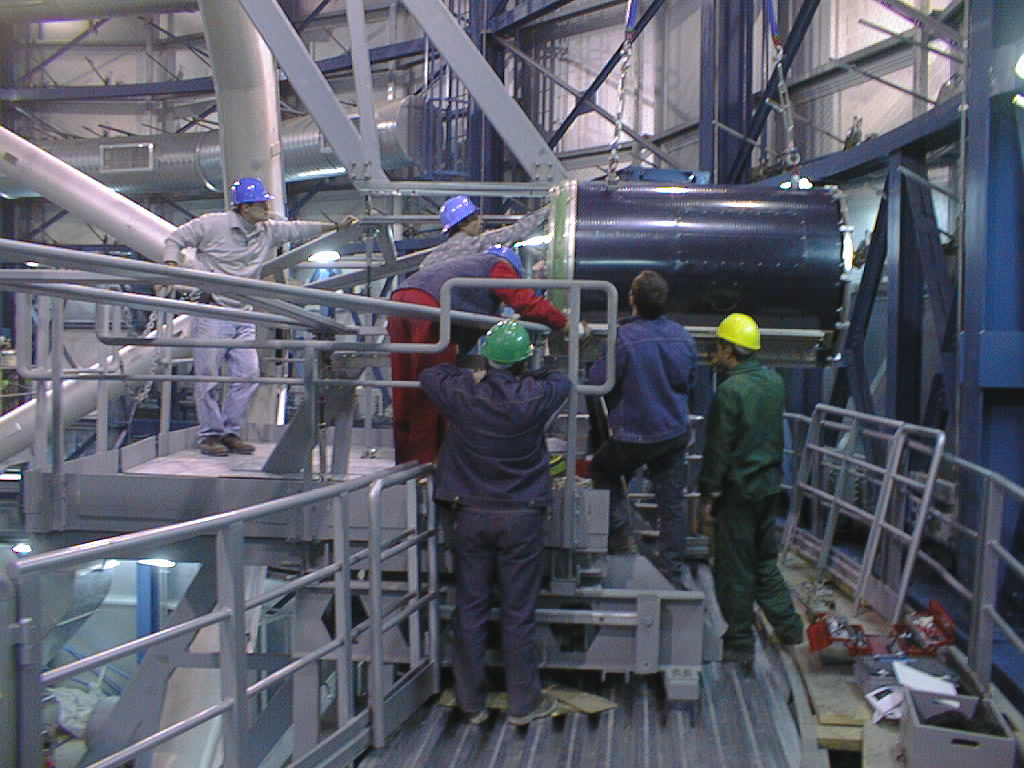

Installation of the M2 unit

The final phases of the assembly work on the first VLT 8.2-m Unit Telescope (UT1) at Paranal. The M2 Unit is slid into place along the guide rails attached to the spiders. (Photo obtained on March 12, 1998).

Credit: ESO